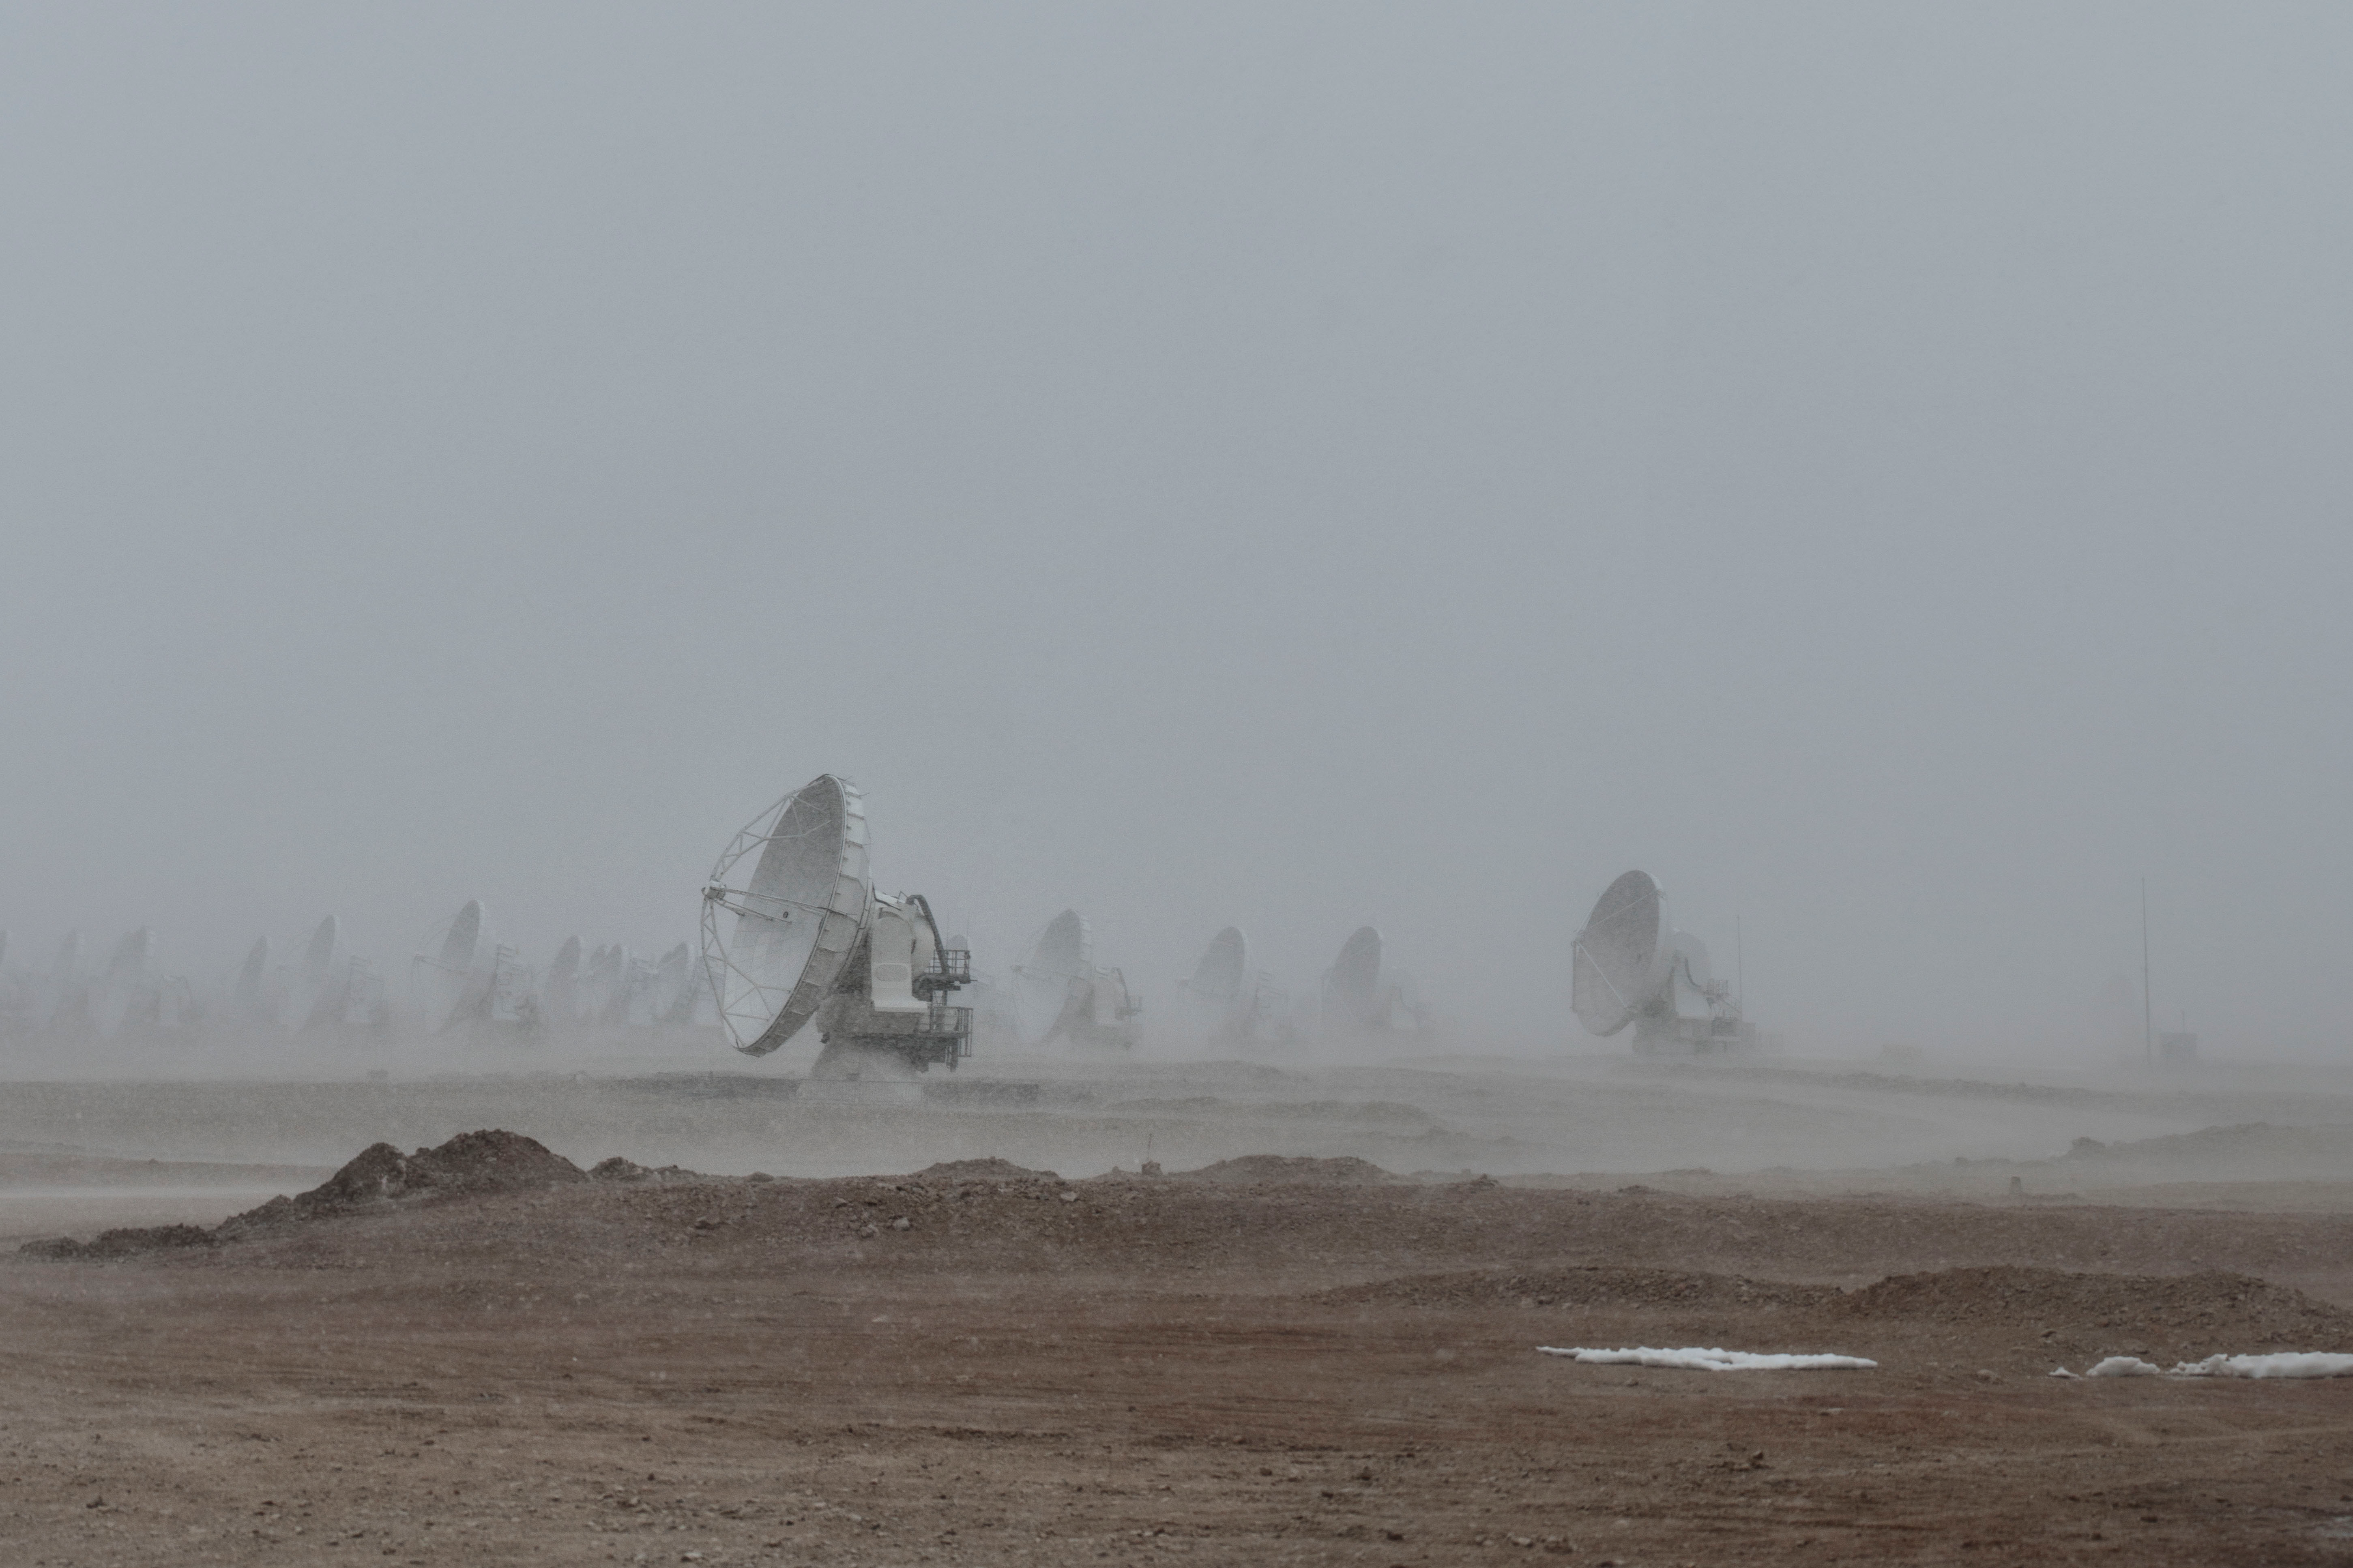

Winds of up to 100km/hr

Winds of up to 100km/hr and snow storms are some of the elements that ALMA antennas have to withstand in the Chajnantor Plateau at 5000 meters above sea level.

Credit: Sergio Otárola - ALMA (ESO/NAOJ/NRAO)